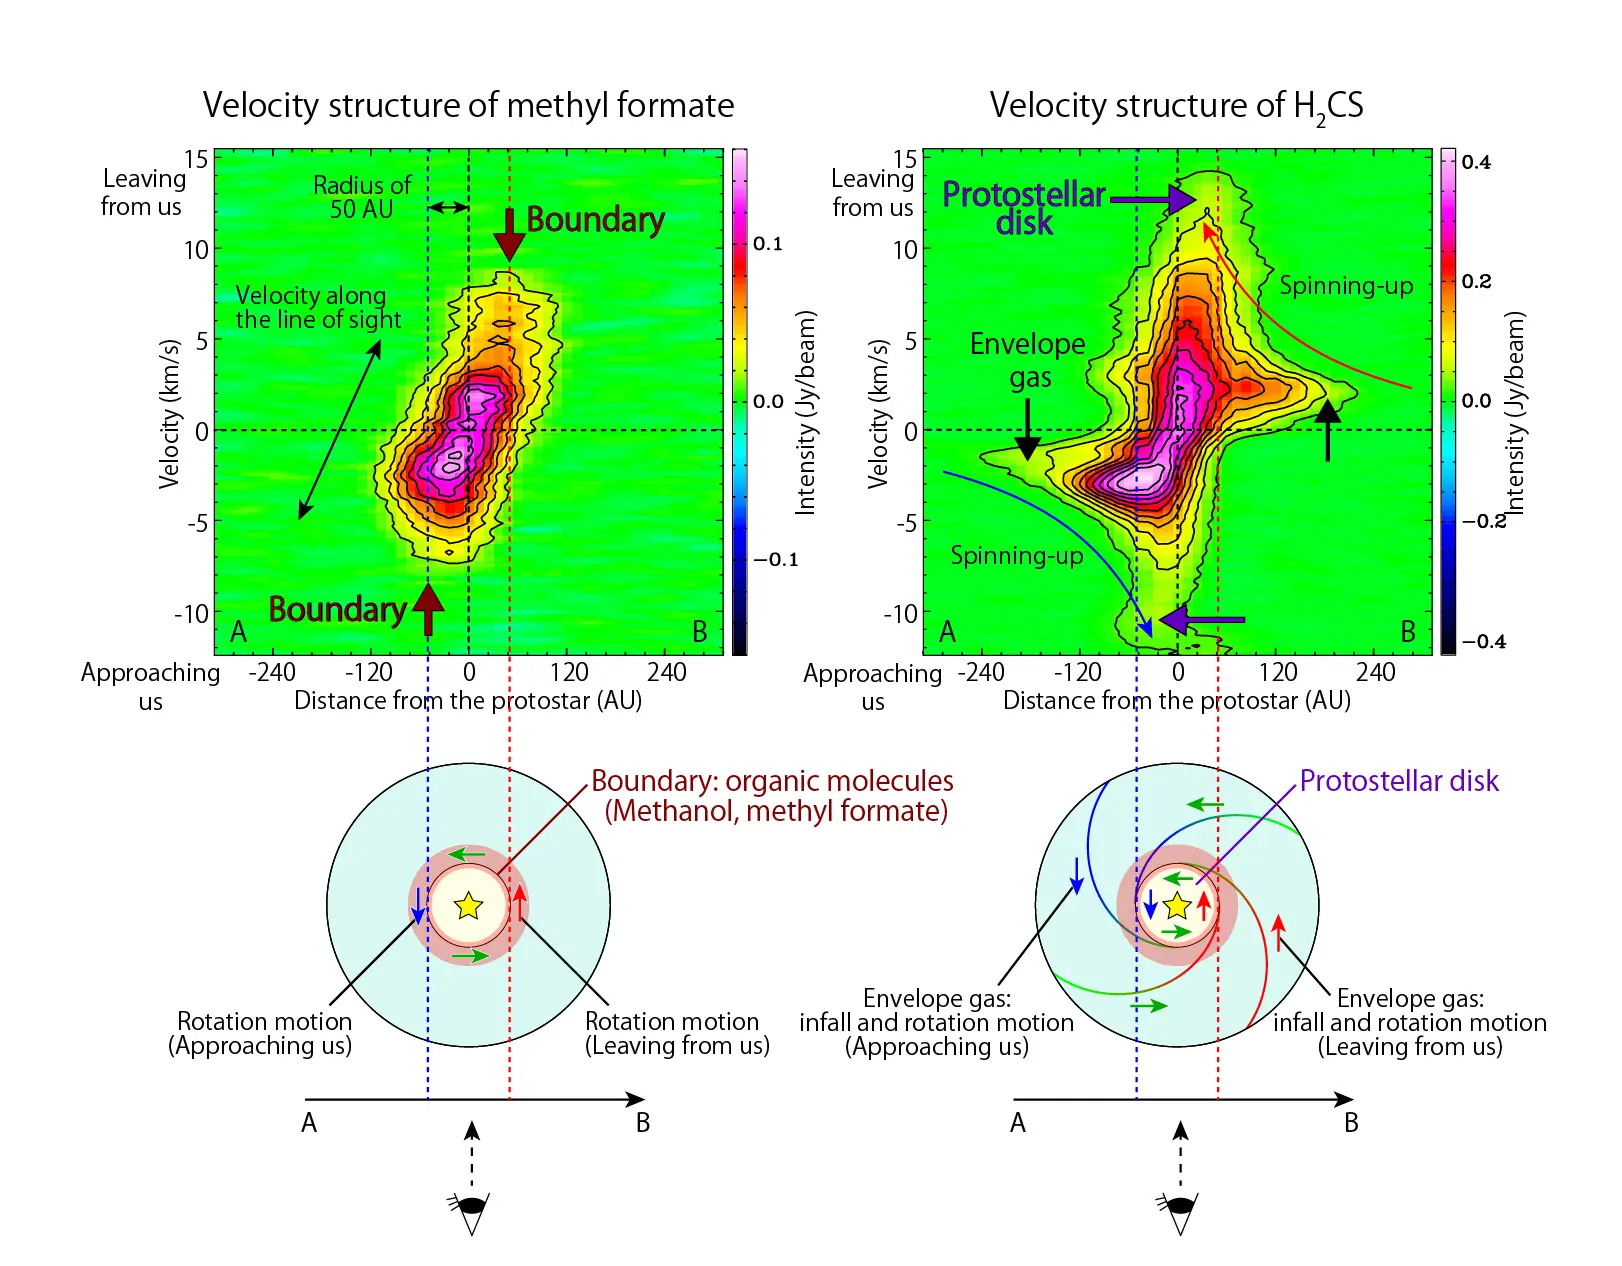

Rotating Ring of Complex Organic Molecules 2

Velocity structure of methyl formate observed along the A-B axis. The abscissa is the position along the A-B axis shown in Figure 1, while the ordinate is the line-of-sight velocity of methyl formate. Positive velocity means that the gas is going away from the observer, while negative velocity means that the gas is approaching the observer. The velocity on the A side is the opposite of that on the B side. (Lower Left) The above features can be interpreted as the rotating ring shown here schematically. Based on molecular velocity information, methyl formate is found to exist in the rotating ring. The size of the ring is about 50 AU, which corresponds to the boundary between the infalling gas and the disk structure. (Upper Right) Velocity structure of H2CS (thioformaldehyde) observed along the A-B axis shown in Figure 1. The H2CS emission is seen farther away from the protostar than the methyl formate emission, indicating its existence in the infalling gas. The velocity increases as it approaches the protostar. Furthermore, the emission is also visible within the ring boundary, and the velocity is higher than that observed for methyl formate. (Lower Right) A schematic illustration of the distribution of H2CS. Both the infalling gas and the disk structure can be seen.

Credit: ALMA (ESO/NAOJ/NRAO), Oya et al